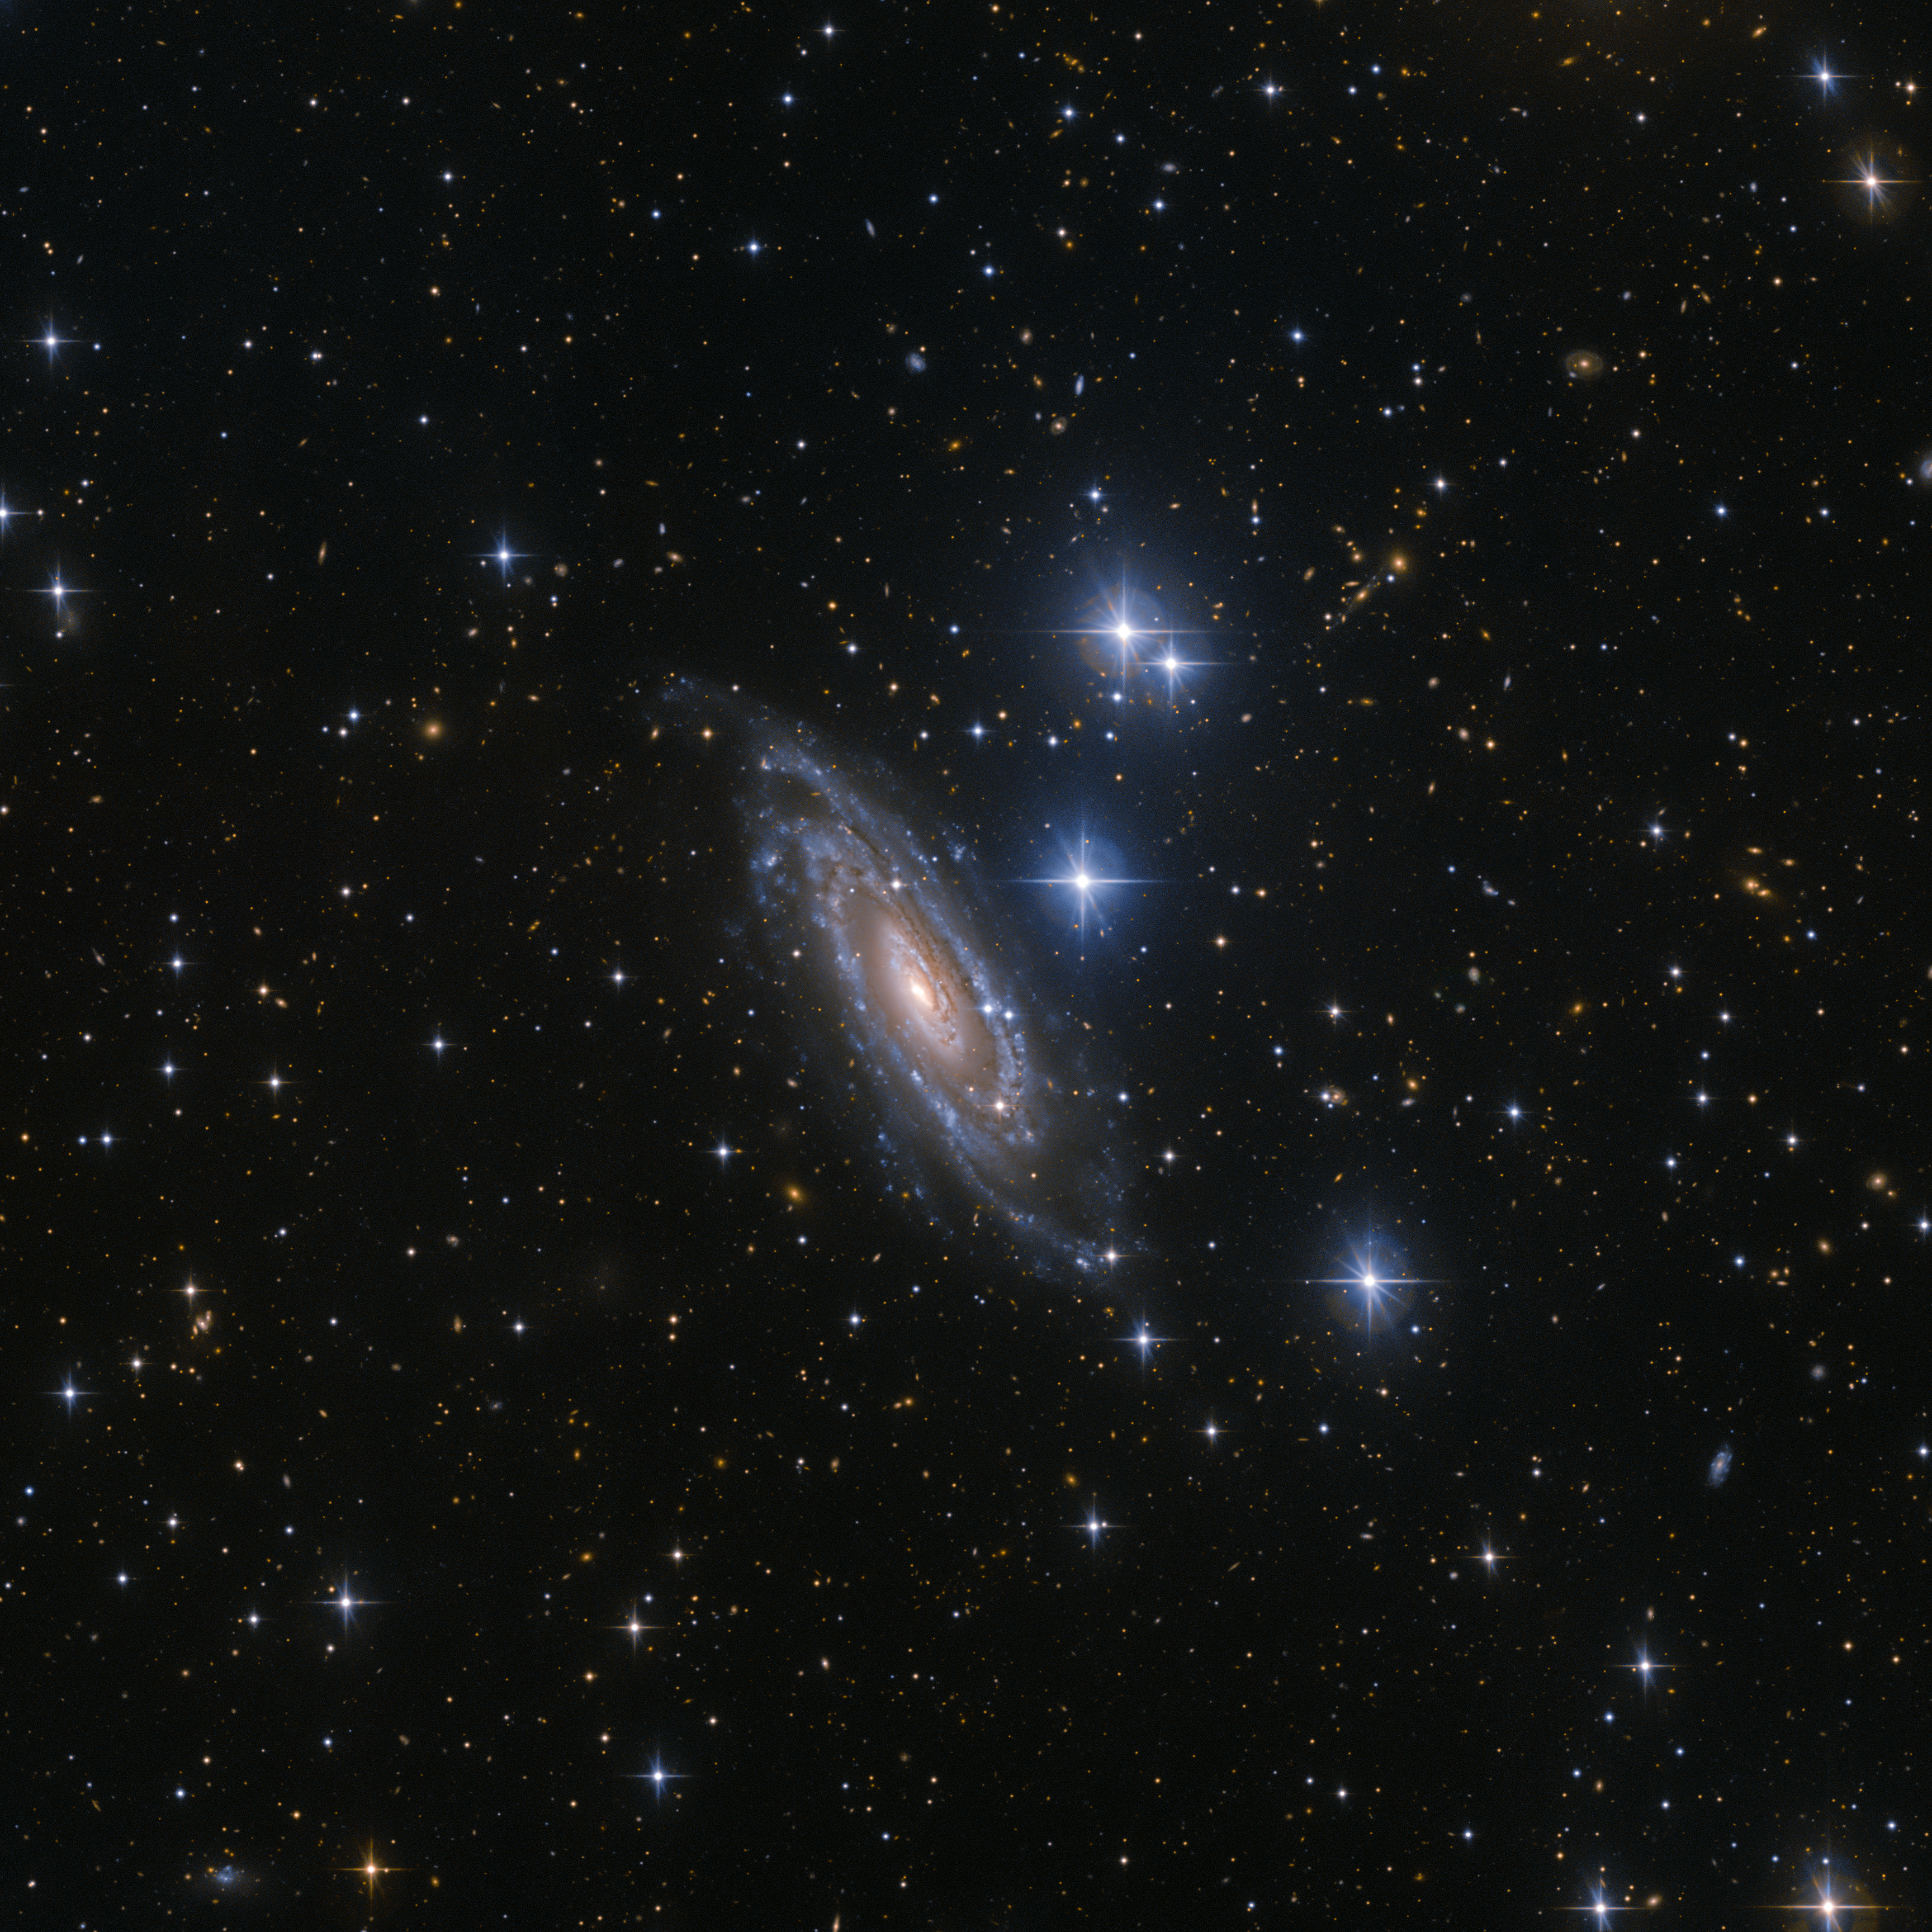

Stars and spirals

This spectacular spiral galaxy, known as NGC 1964, resides approximately 70 million light-years away in the constellation of Lepus (The Hare). NGC 1964 has a bright and dense core. This core sits within a mottled oval disc, which is itself encircled by distinct spiral arms speckled with bright starry regions. The brilliant centre of the galaxy caught the eye of the astronomer William Herschel on the night of 20 November 1784, leading to the galaxy’s discovery and subsequent documentation in the New General Catalogue.

In addition to containing stars, NGC 1964 lives in a star-sprinkled section of the sky. In this view from the Wide Field Imager (WFI) — an instrument mounted on the MPG/ESO 2.2-metre telescope at ESO’s La Silla Observatory, Chile — the star HD 36785 can be seen to the galaxy’s immediate right. Above it reside two other prominent stars named HD 36784 and TYC 5928-368-1 — and the large bright star below NGC 1964 is known as BD-22 1147.

This view of NGC 1964 also contains an array of galaxies, visible in the background. The WFI is able to observe the light from these distant galaxies, and those up to 40 million times fainter than the human eye can see.

Credit: ESO/Jean-Christophe Lambry